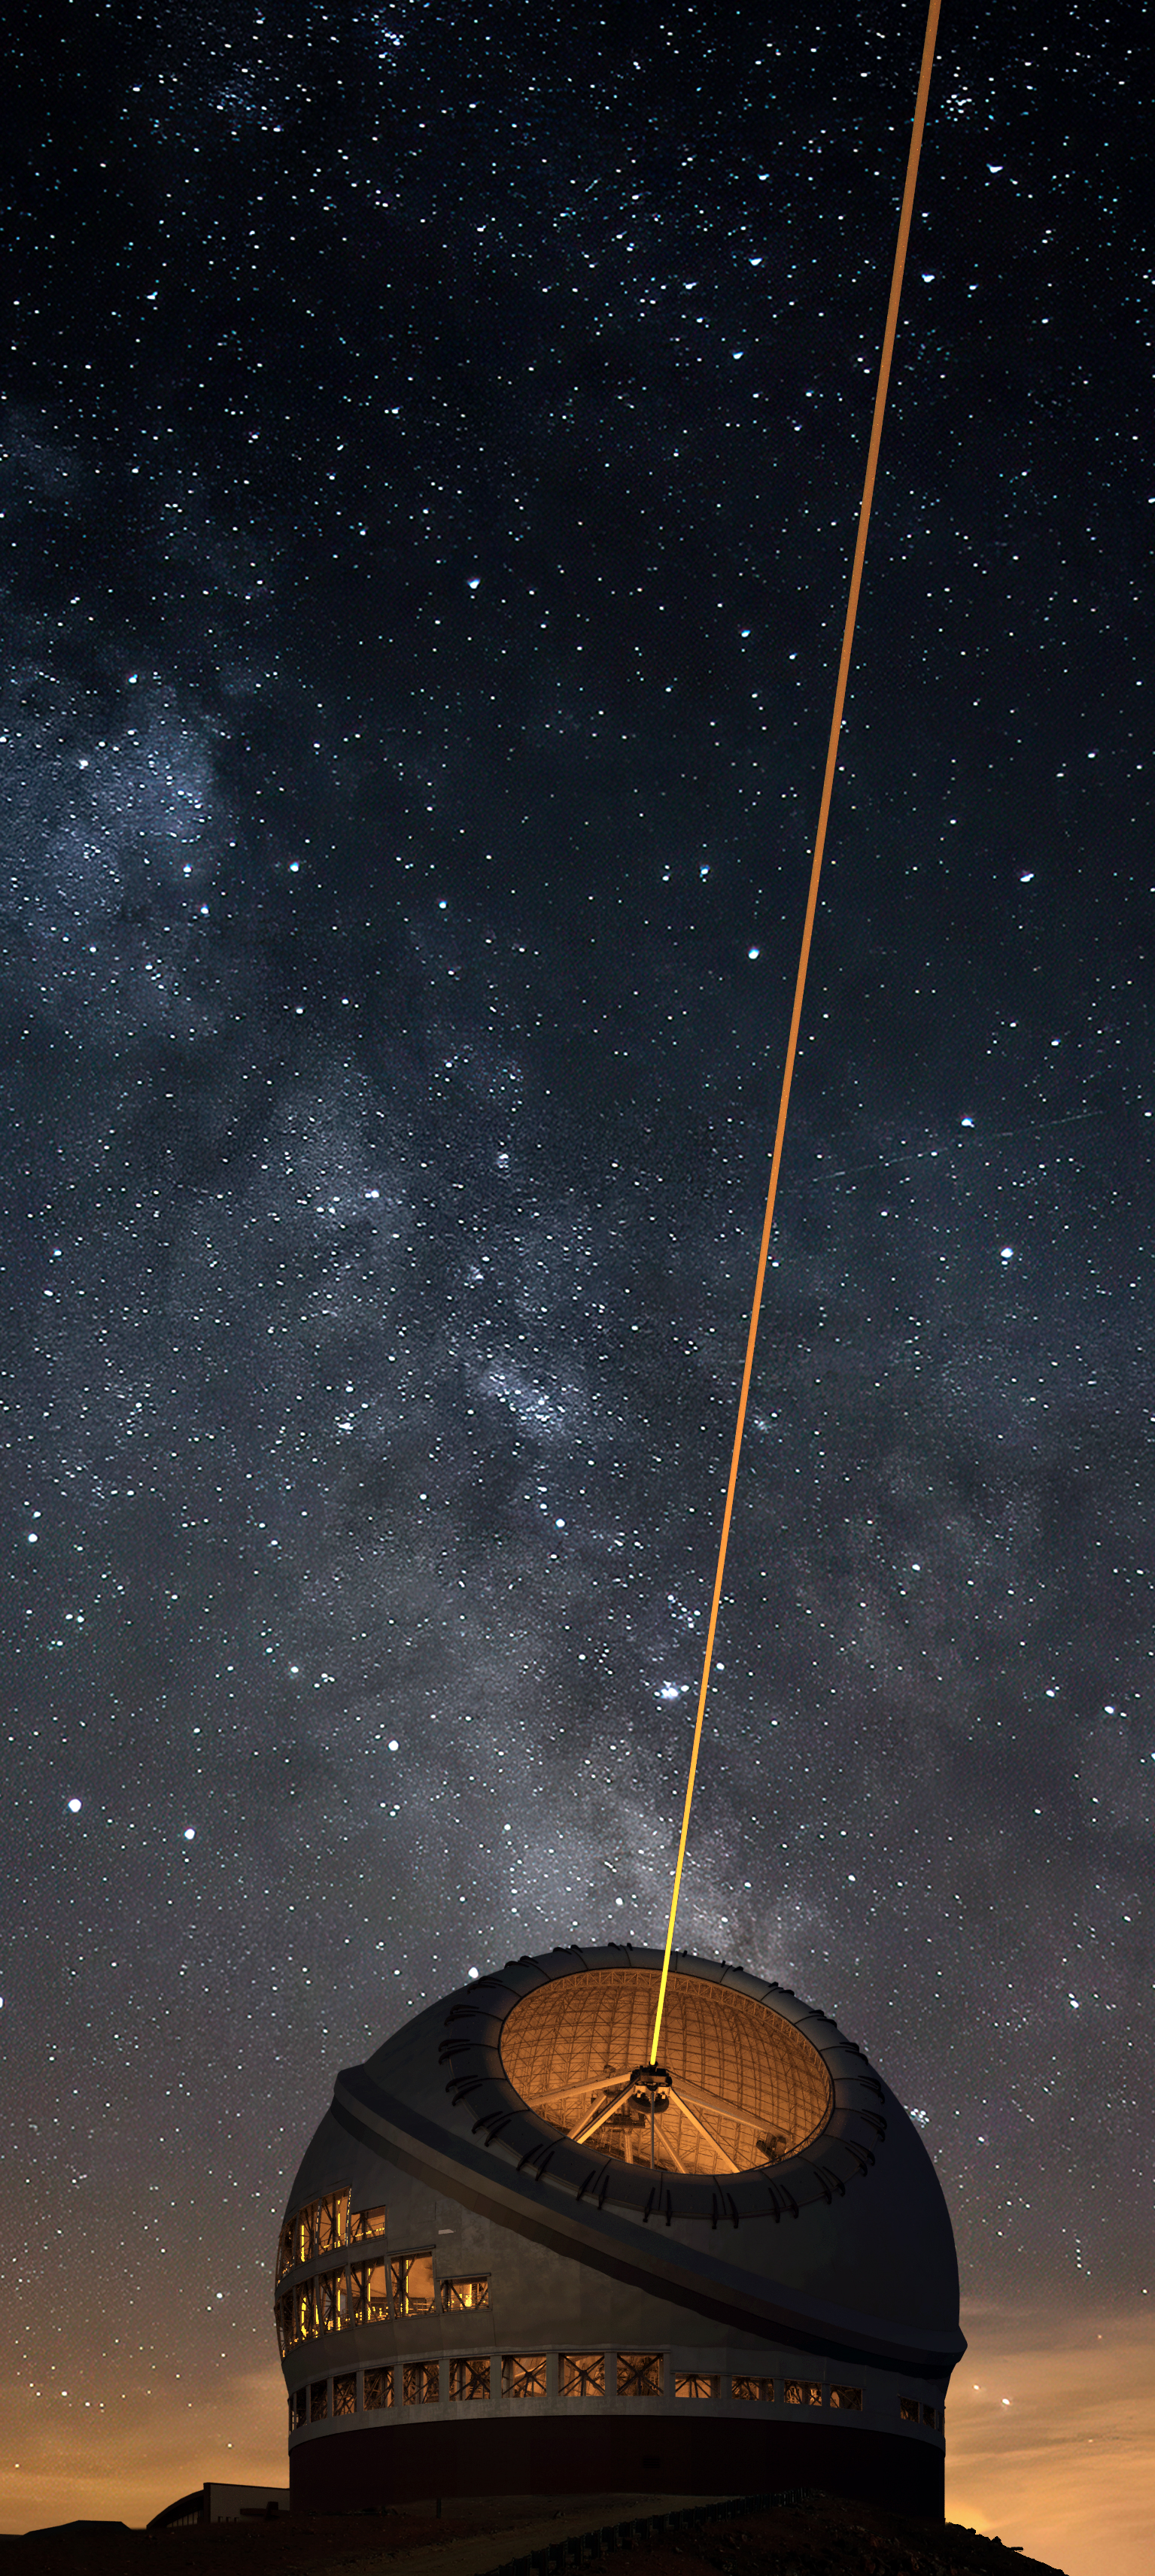

Thirty Meter Telescope Nighttime Render

A render of the completed Thirty Meter Telescope during nighttime.

Credit: TMT International Observatory